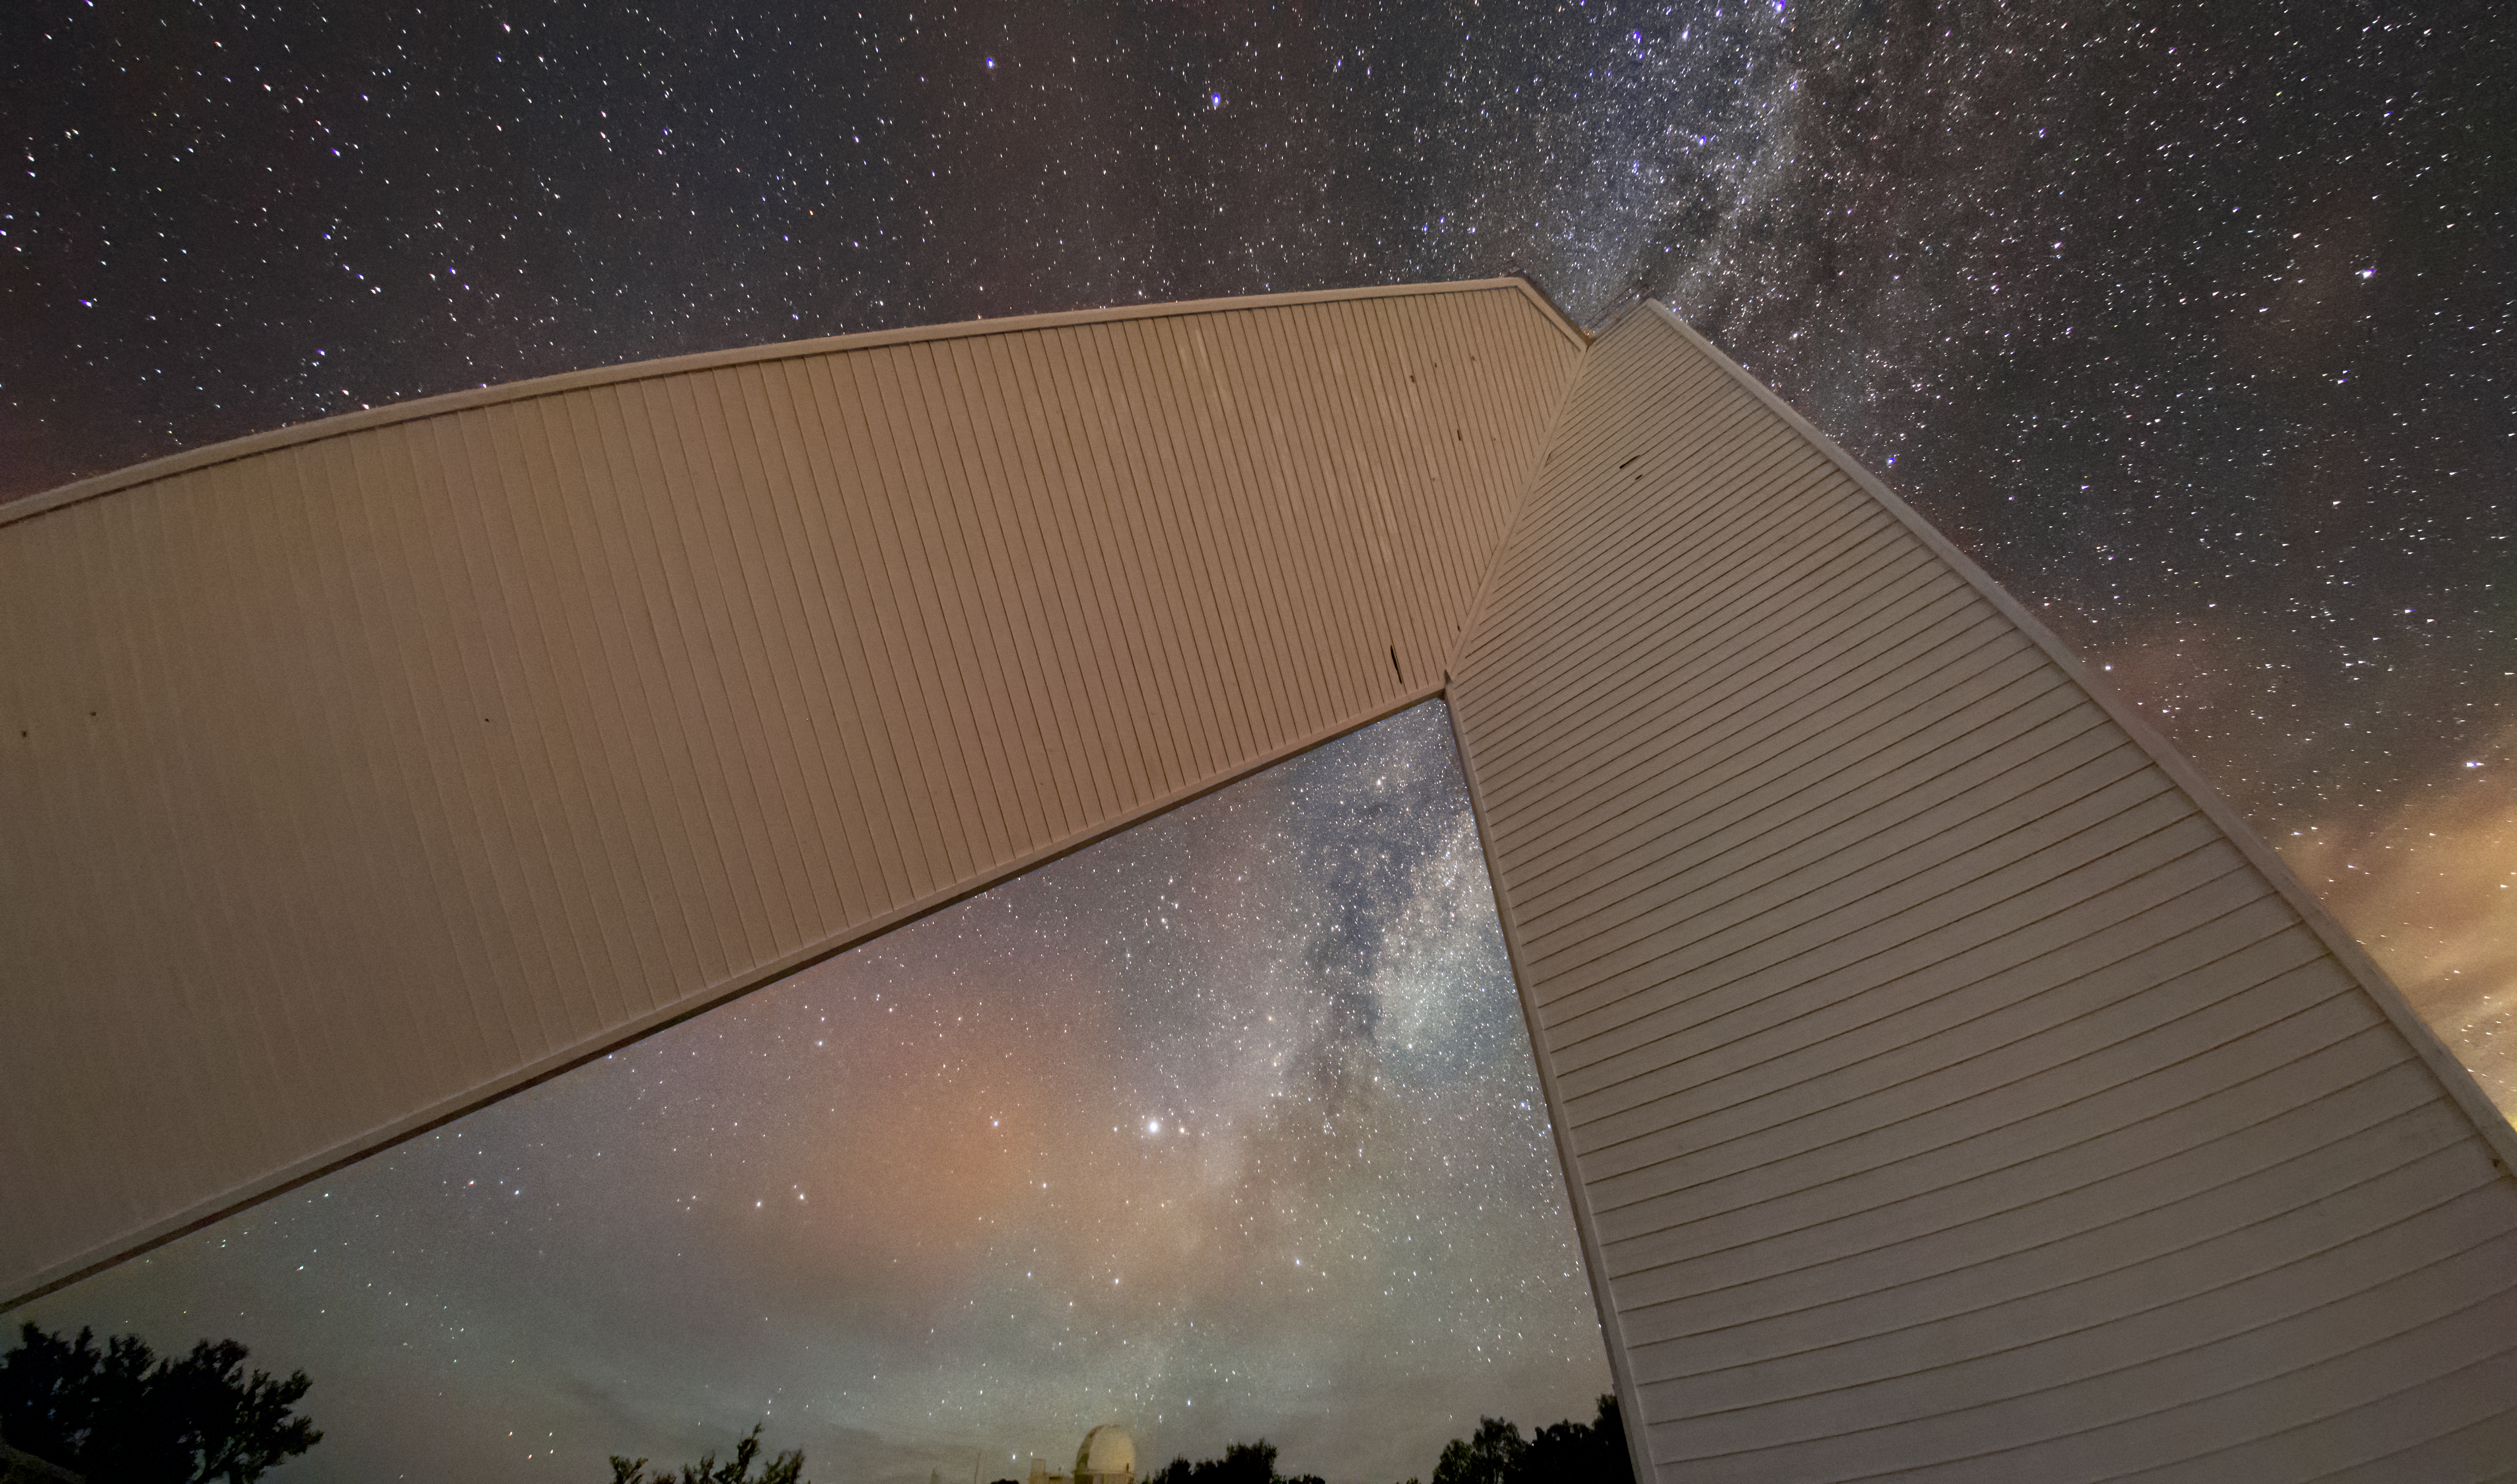

The Sun Gazer

Not all telescopes are nocturnal. This stunning image may look like a piece of abstract art, but it in fact features the iconic McMath-Pierce Solar Telescope, which is stationed at the Kitt Peak National Observatory (KPNO), a Program of NSF NOIRLab. Telescopes like the KPNO 2.1-meter telescope seen at the center of the arch operate at night, so that the blazing light of our Sun does not drown out the light from the rest of the sky. However, the McMath-Pierce Solar Telescope took observations day and night before ending operations in 2017. During its years of operation, this telescope observed not only the Sun, but also planets and bright stars. The interior of the facility is currently being renovated to become the Windows on the Universe Center for Astronomy Outreach.

Credit: KPNO/NOIRLab/NSF/AURA